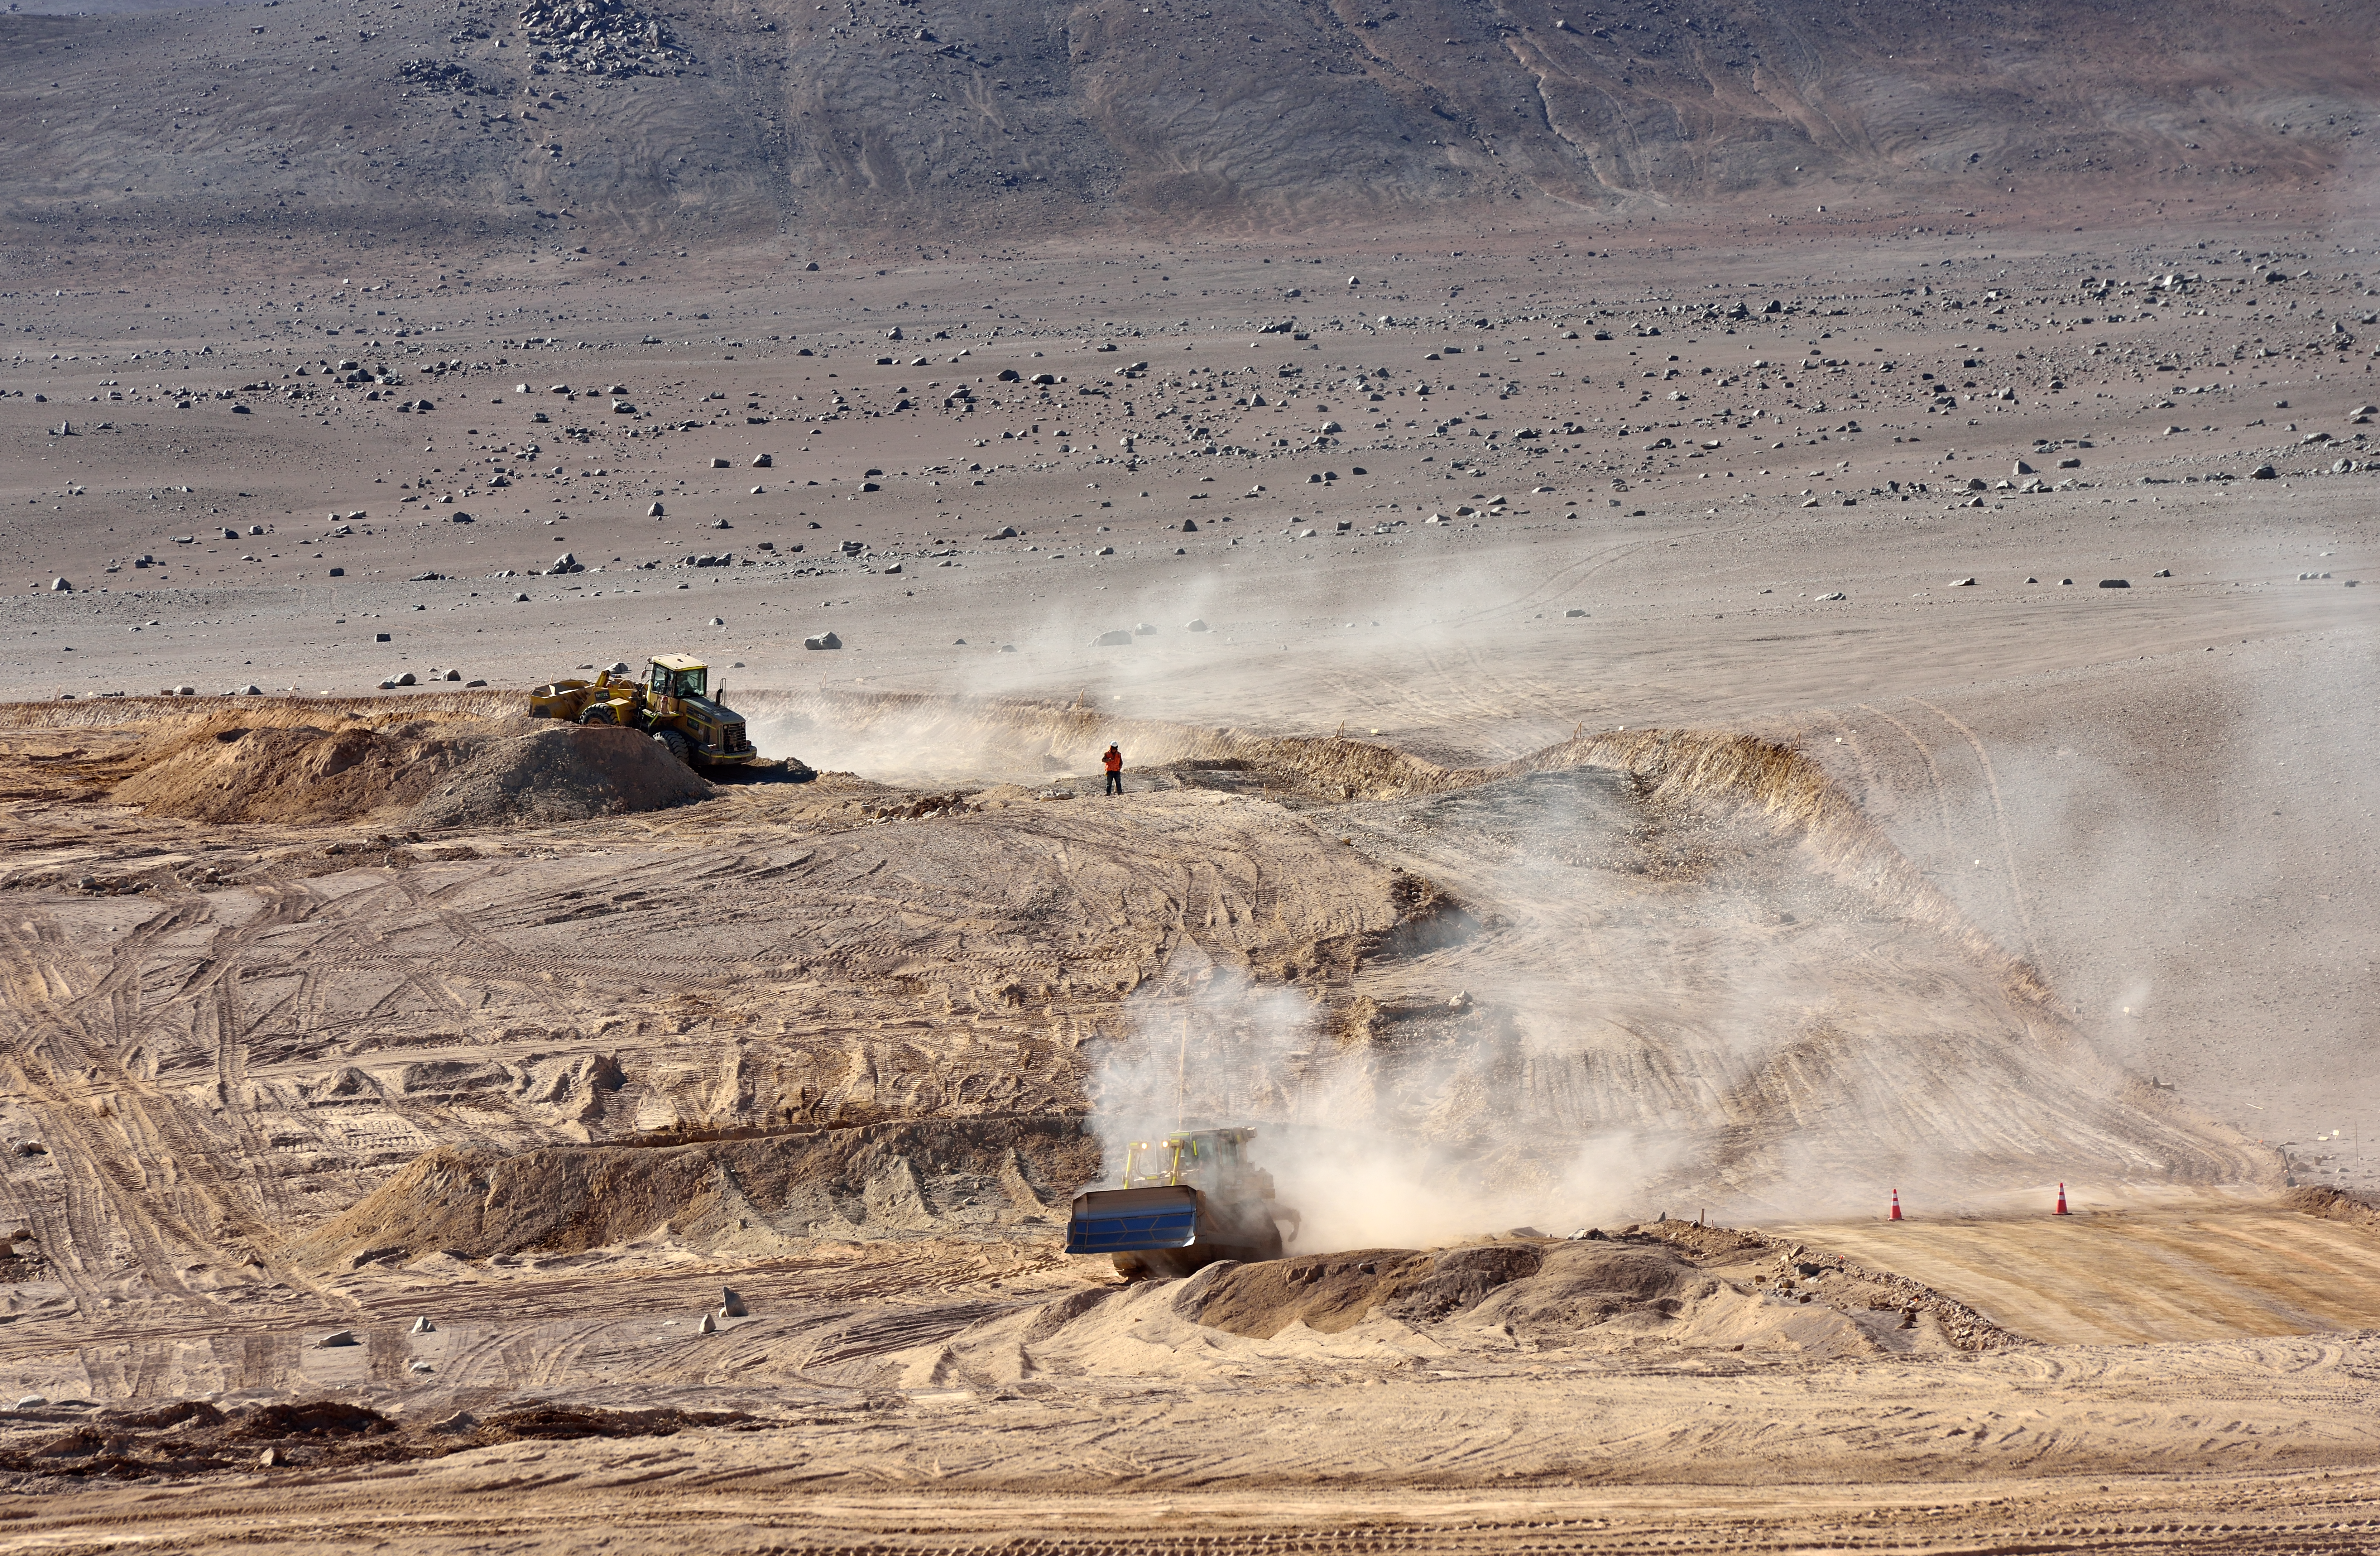

Armazones road construction site

In the middle of the dry and hot Atacama Desert a new road is built from the Paranal Observatory to the mountain top of Armazones. This road will connect give access to the construction site of the ELT, which will be placed atop Armazones, just 20 kilometres away from Paranal.

Credit: ESO/G. Hüdepohl (atacamaphoto.com)